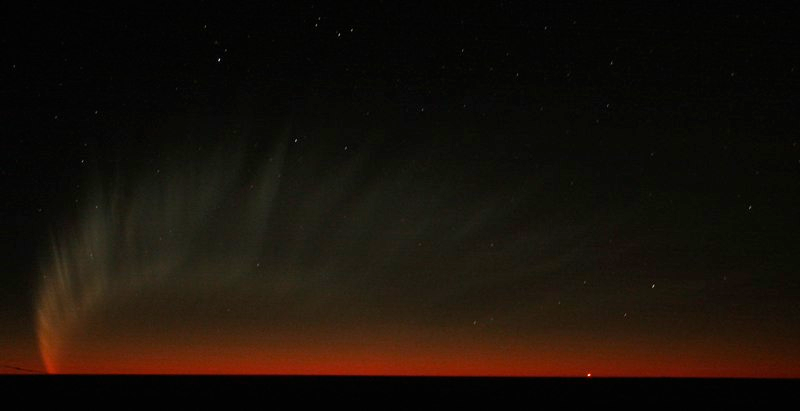

Comet McNaught

Images collected by ESO staff of the very bright comet McNaught that was visible in Europe early January 2007 and is presently visible from the Southern Hemisphere.

Credit: ESO